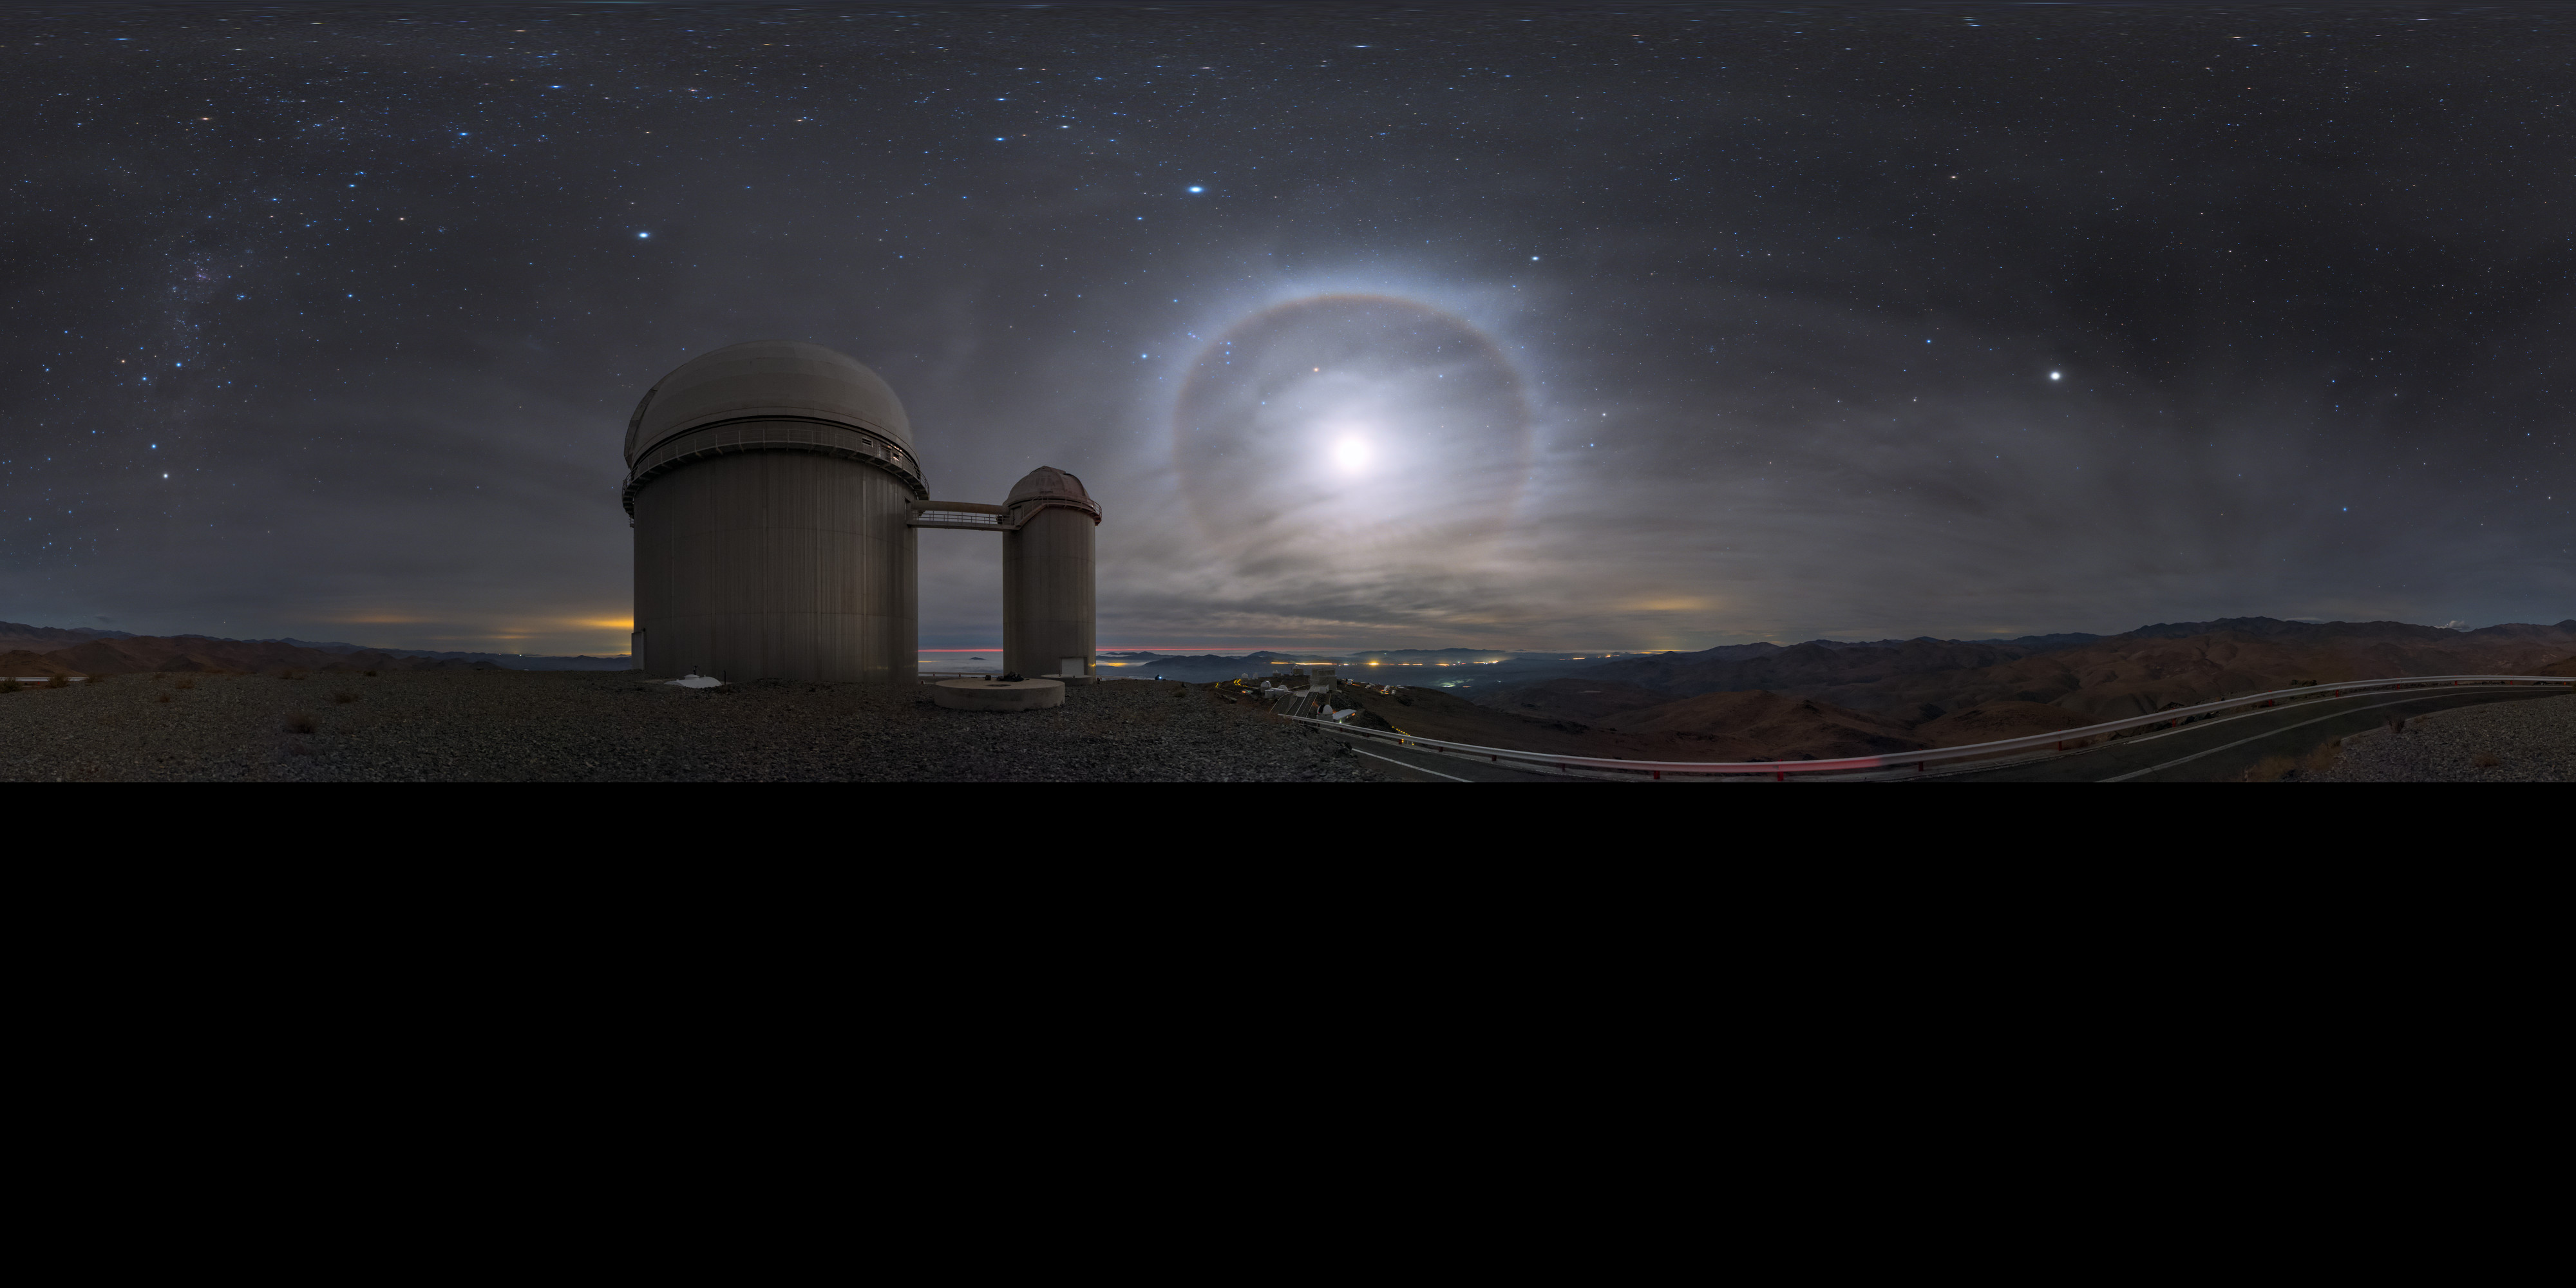

Moonshine over La Silla

This panorama, extended to 360 x 180 degrees (with black), shows the ESO 3.6-metre telescope in Chile, gorgeously illuminated by moonlight. The Moon is surrounded by a glowing halo thanks to an optical phenomenon.

Credit: ESO/B. Tafreshi